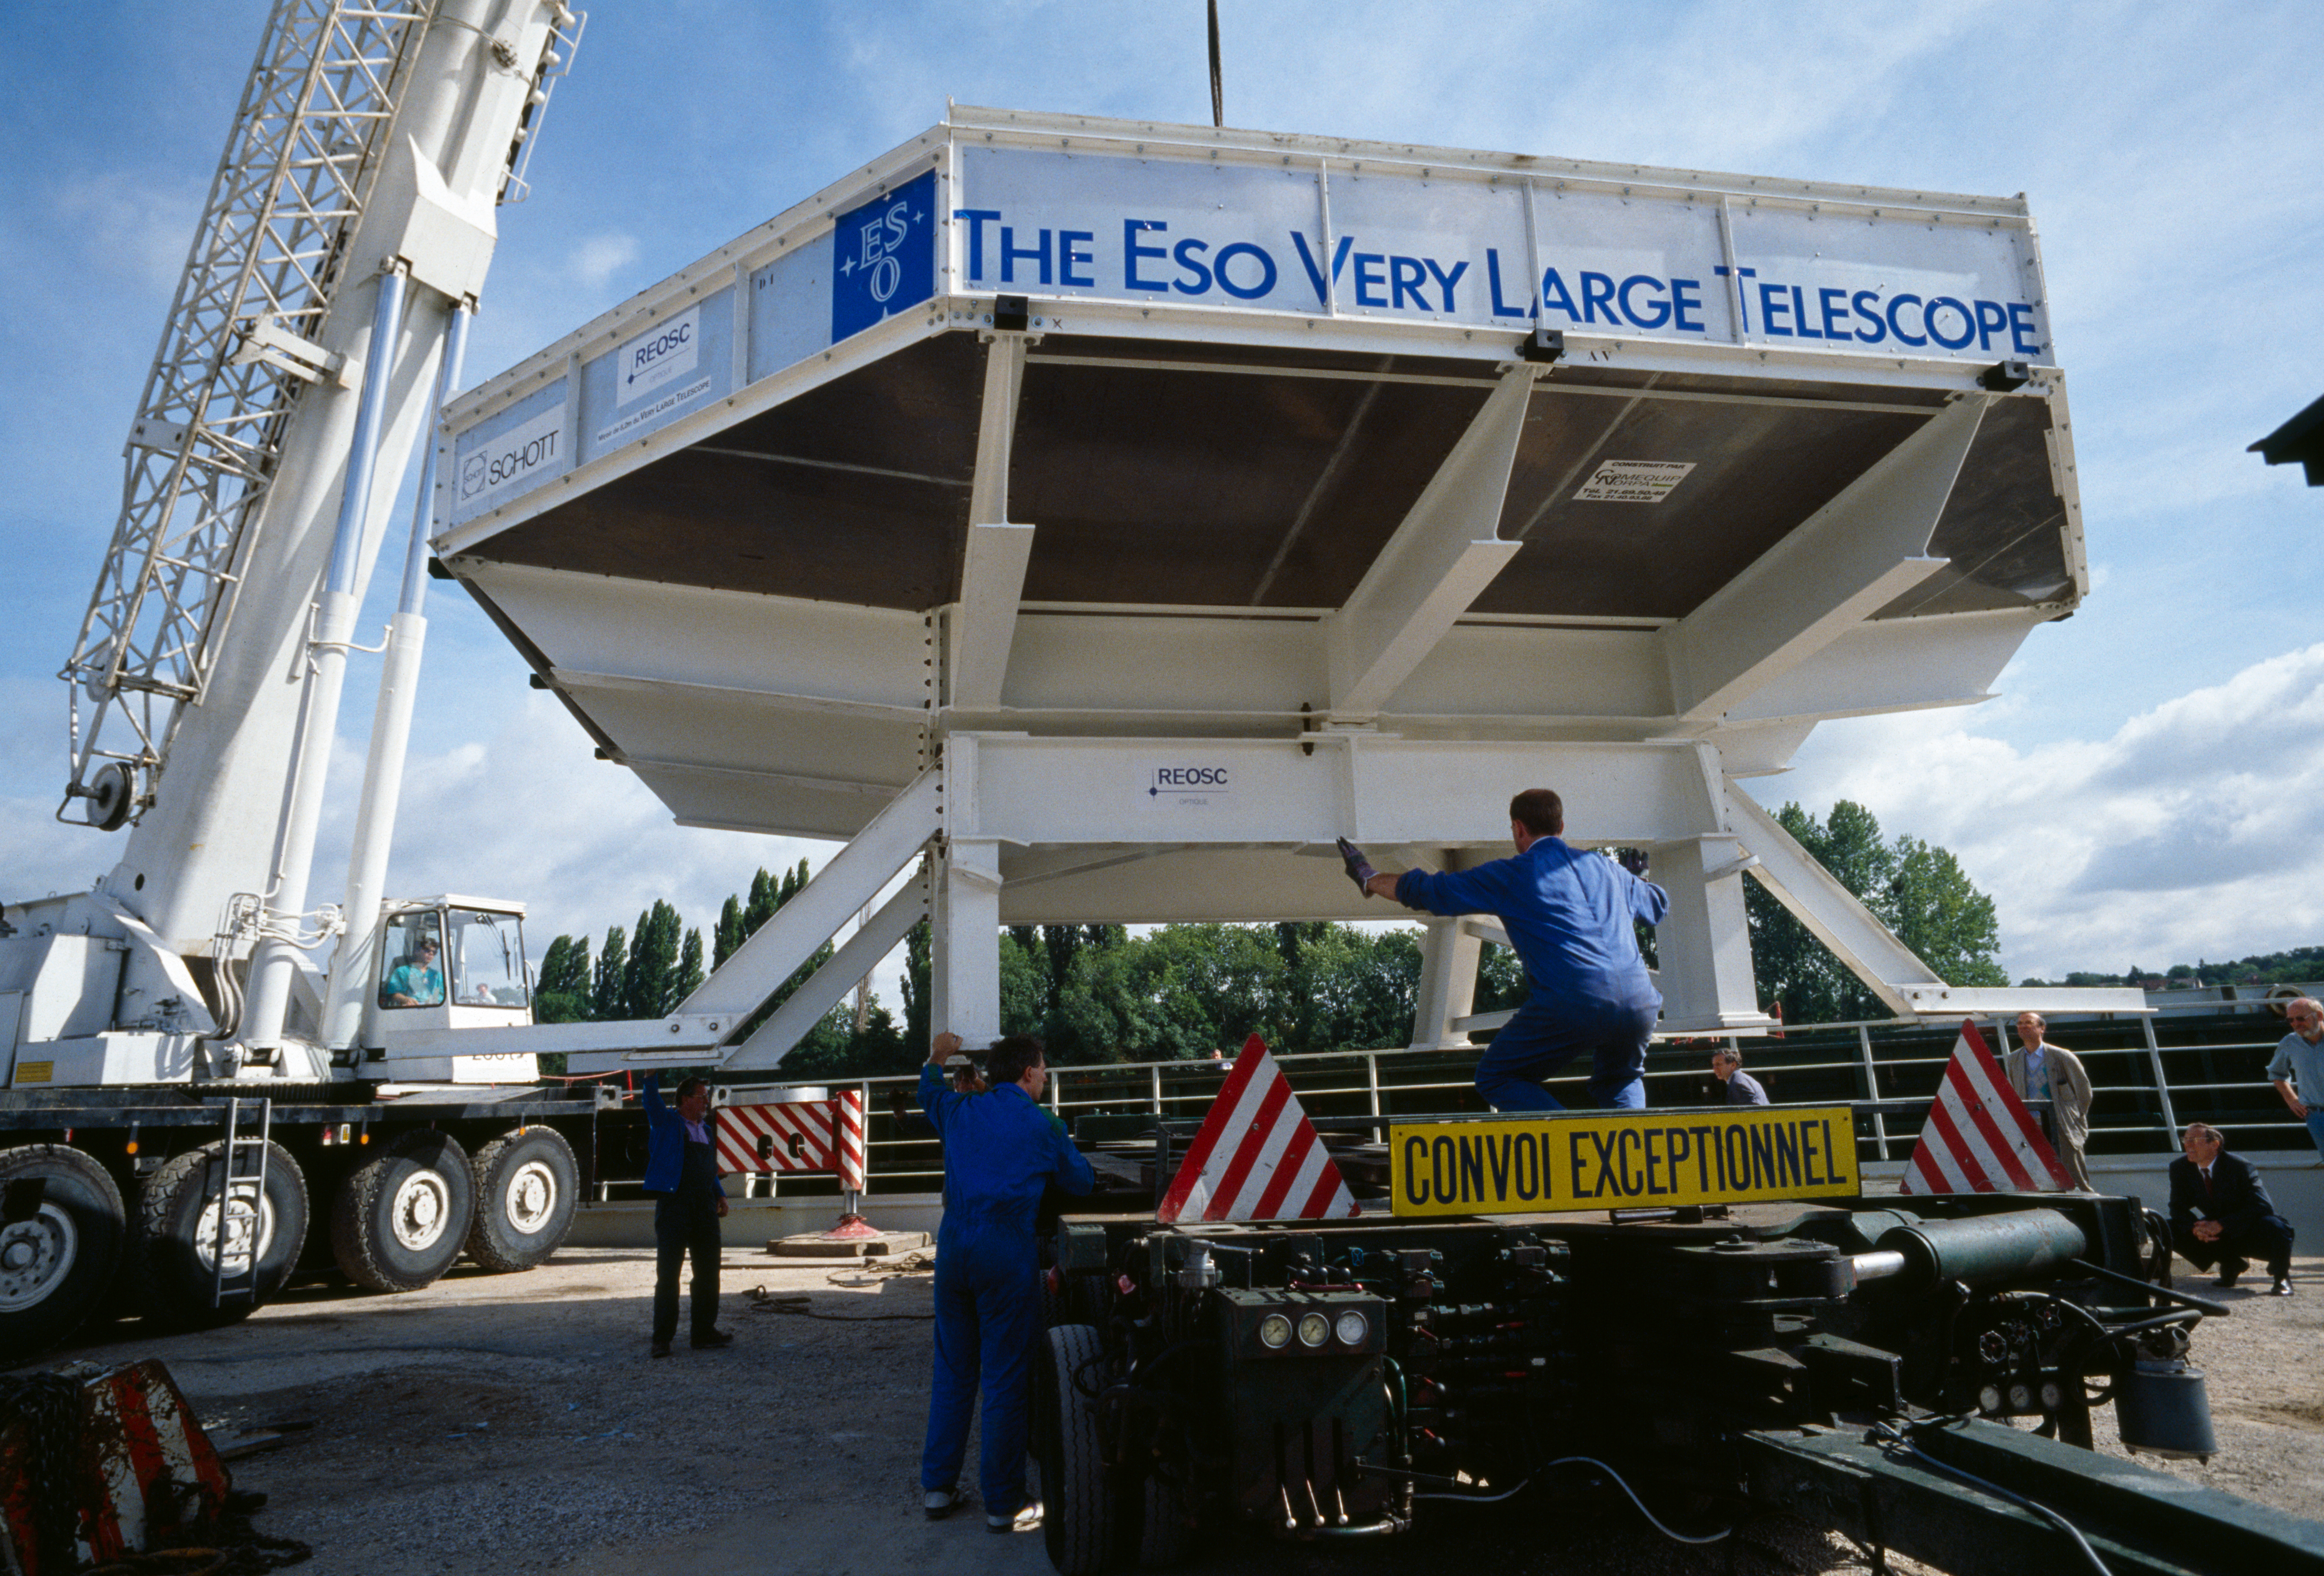

VLT M1 mirror

Handling of the European Very Large Telescope mirror.

Credit: ESO